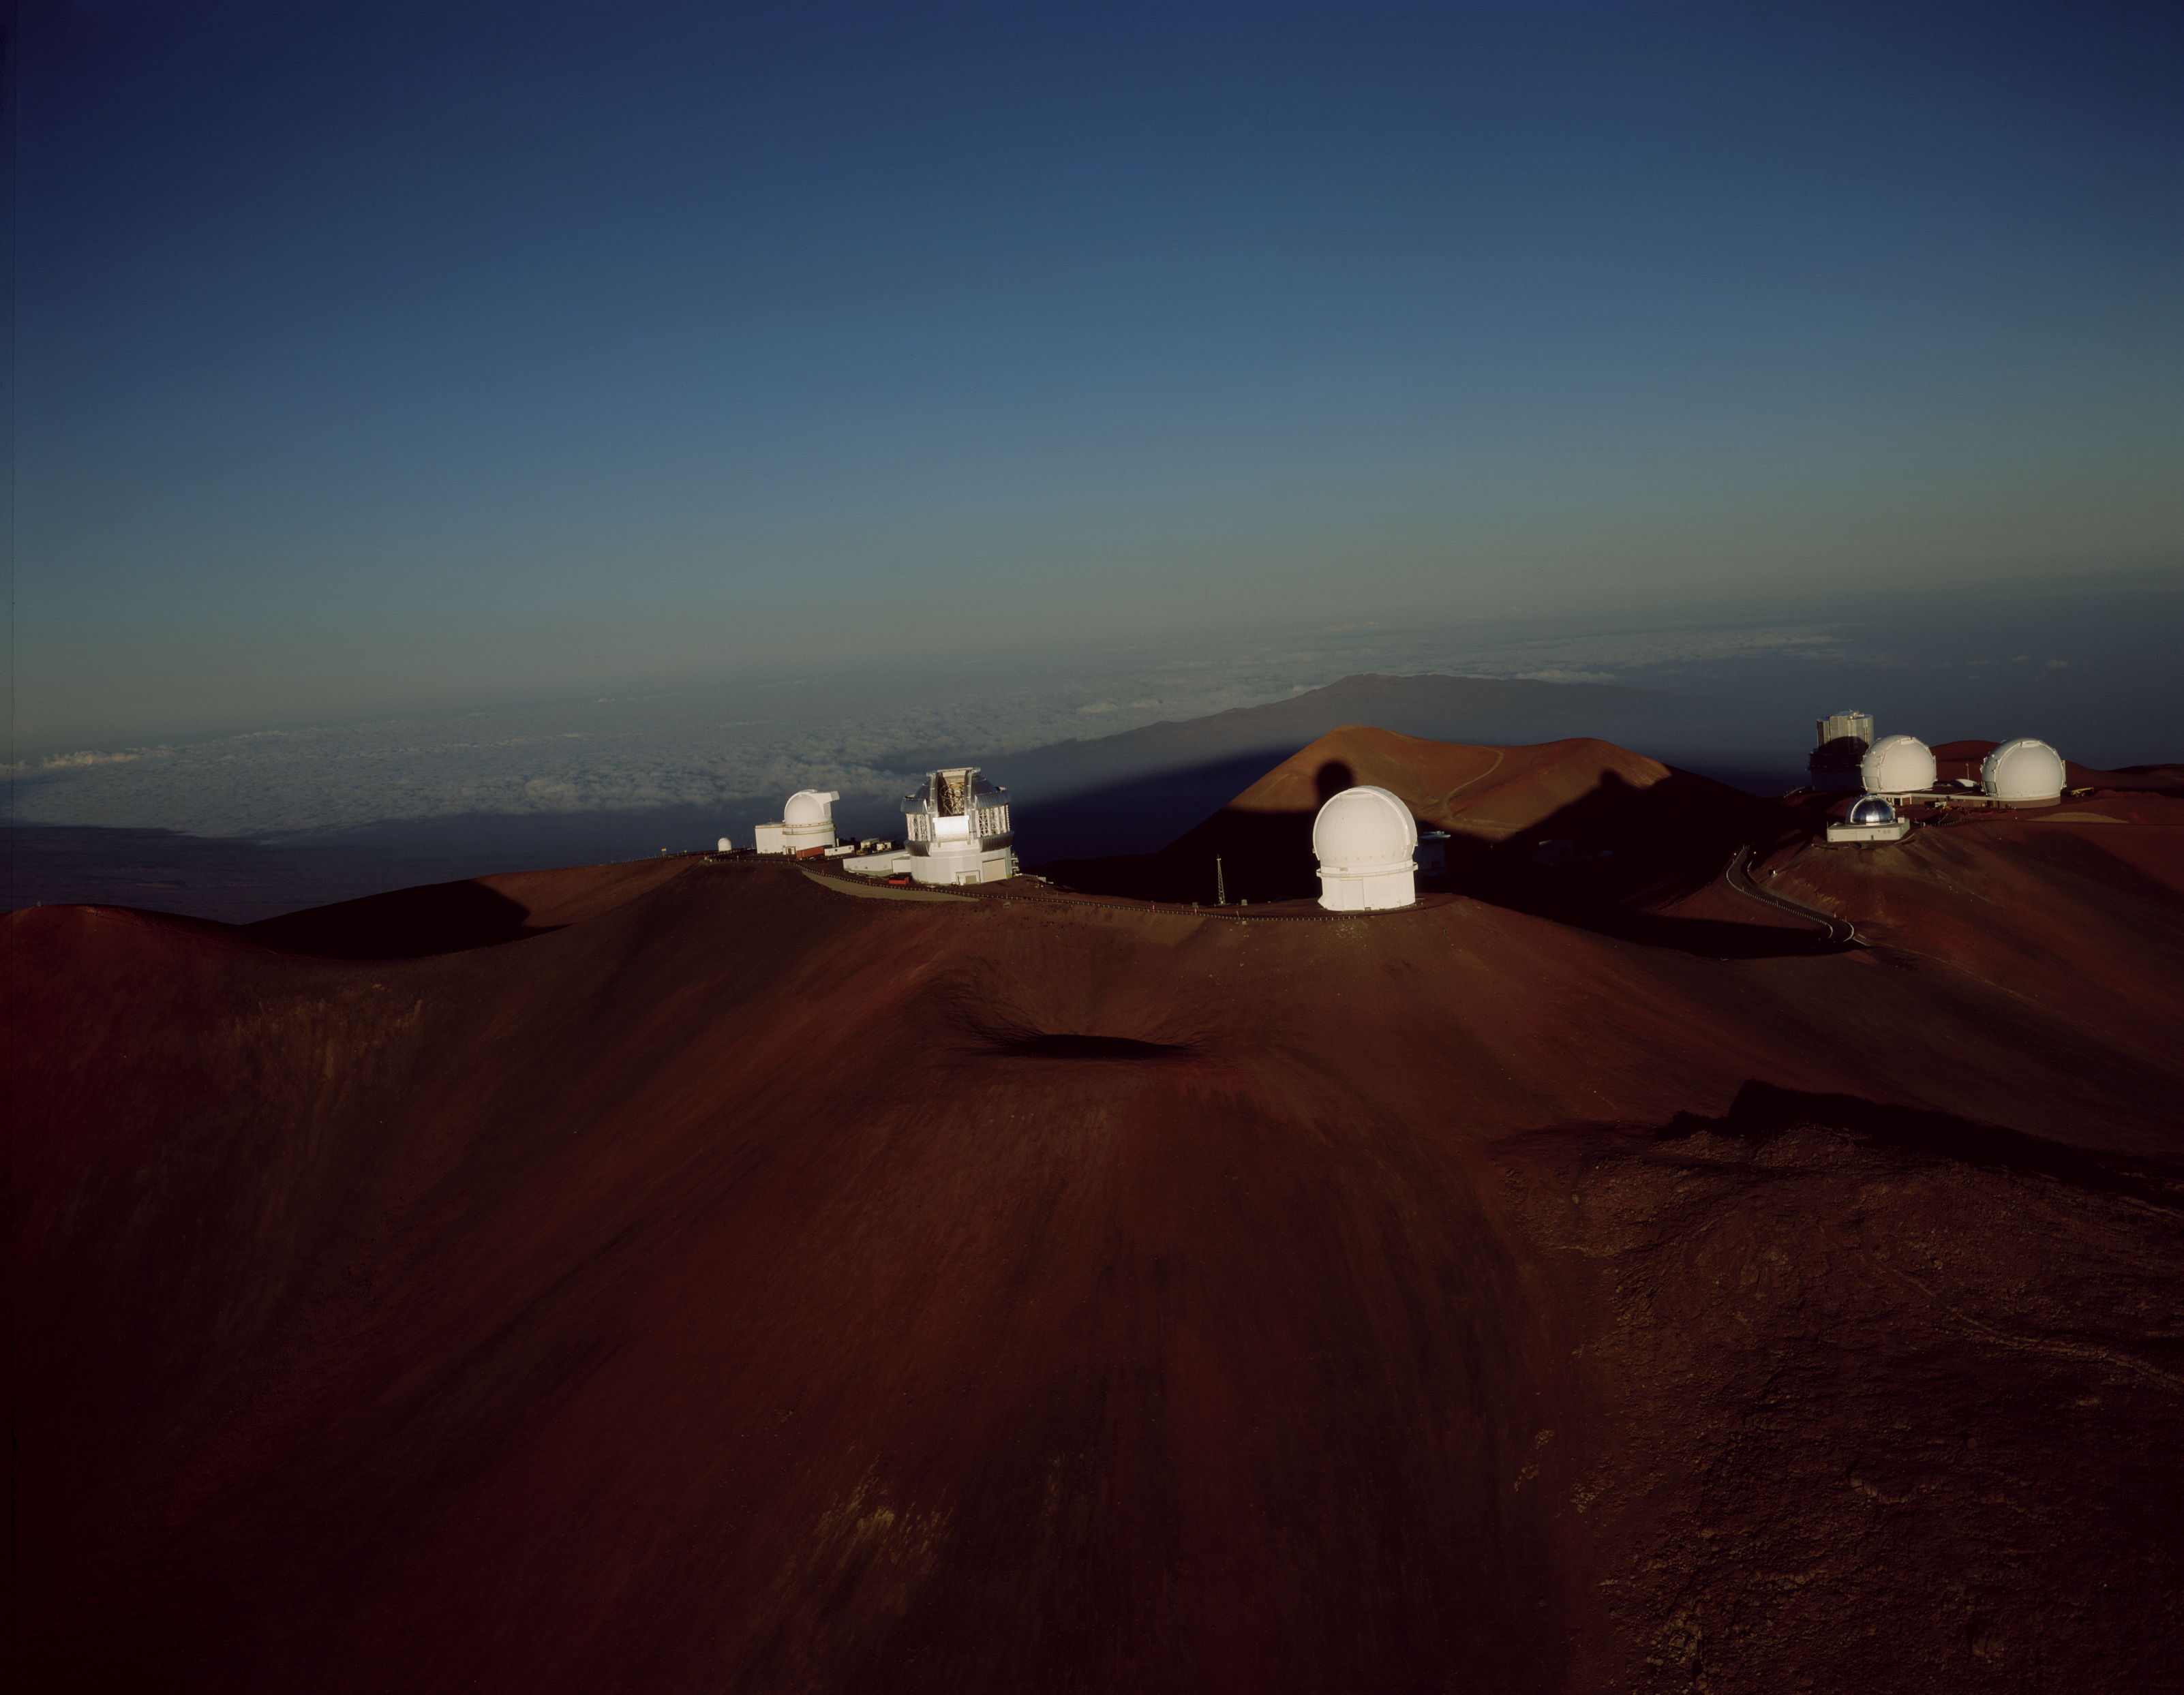

Aerial Sunrise on Mauna Kea

Aerial view at sunrise on Mauna Kea with Gemini North (large silver dome) on the foreground ridge. Part of the shadow of Mauna Kea can be seen in the background as well as many other observatories that include from left to right: 24" (very small dome on left), University of Hawaii 88", Gemini 8-meter, Canada-France Hawaii Telescope (CFHT), James Clerk Maxwell Telescope (dimly lit in shadow behind CFHT), NASA Infrared Telescope Facility (silver dome in front of twin Keck domes), Keck I&II (large twin white domes), Subaru (silver structure with Keck I shadow). This image was obtained in 4x5" format and is available in very high resolution upon request.

Credit: Neelon Crawford - Polar Fine Arts/International Gemini Observatory/National Science Foundation